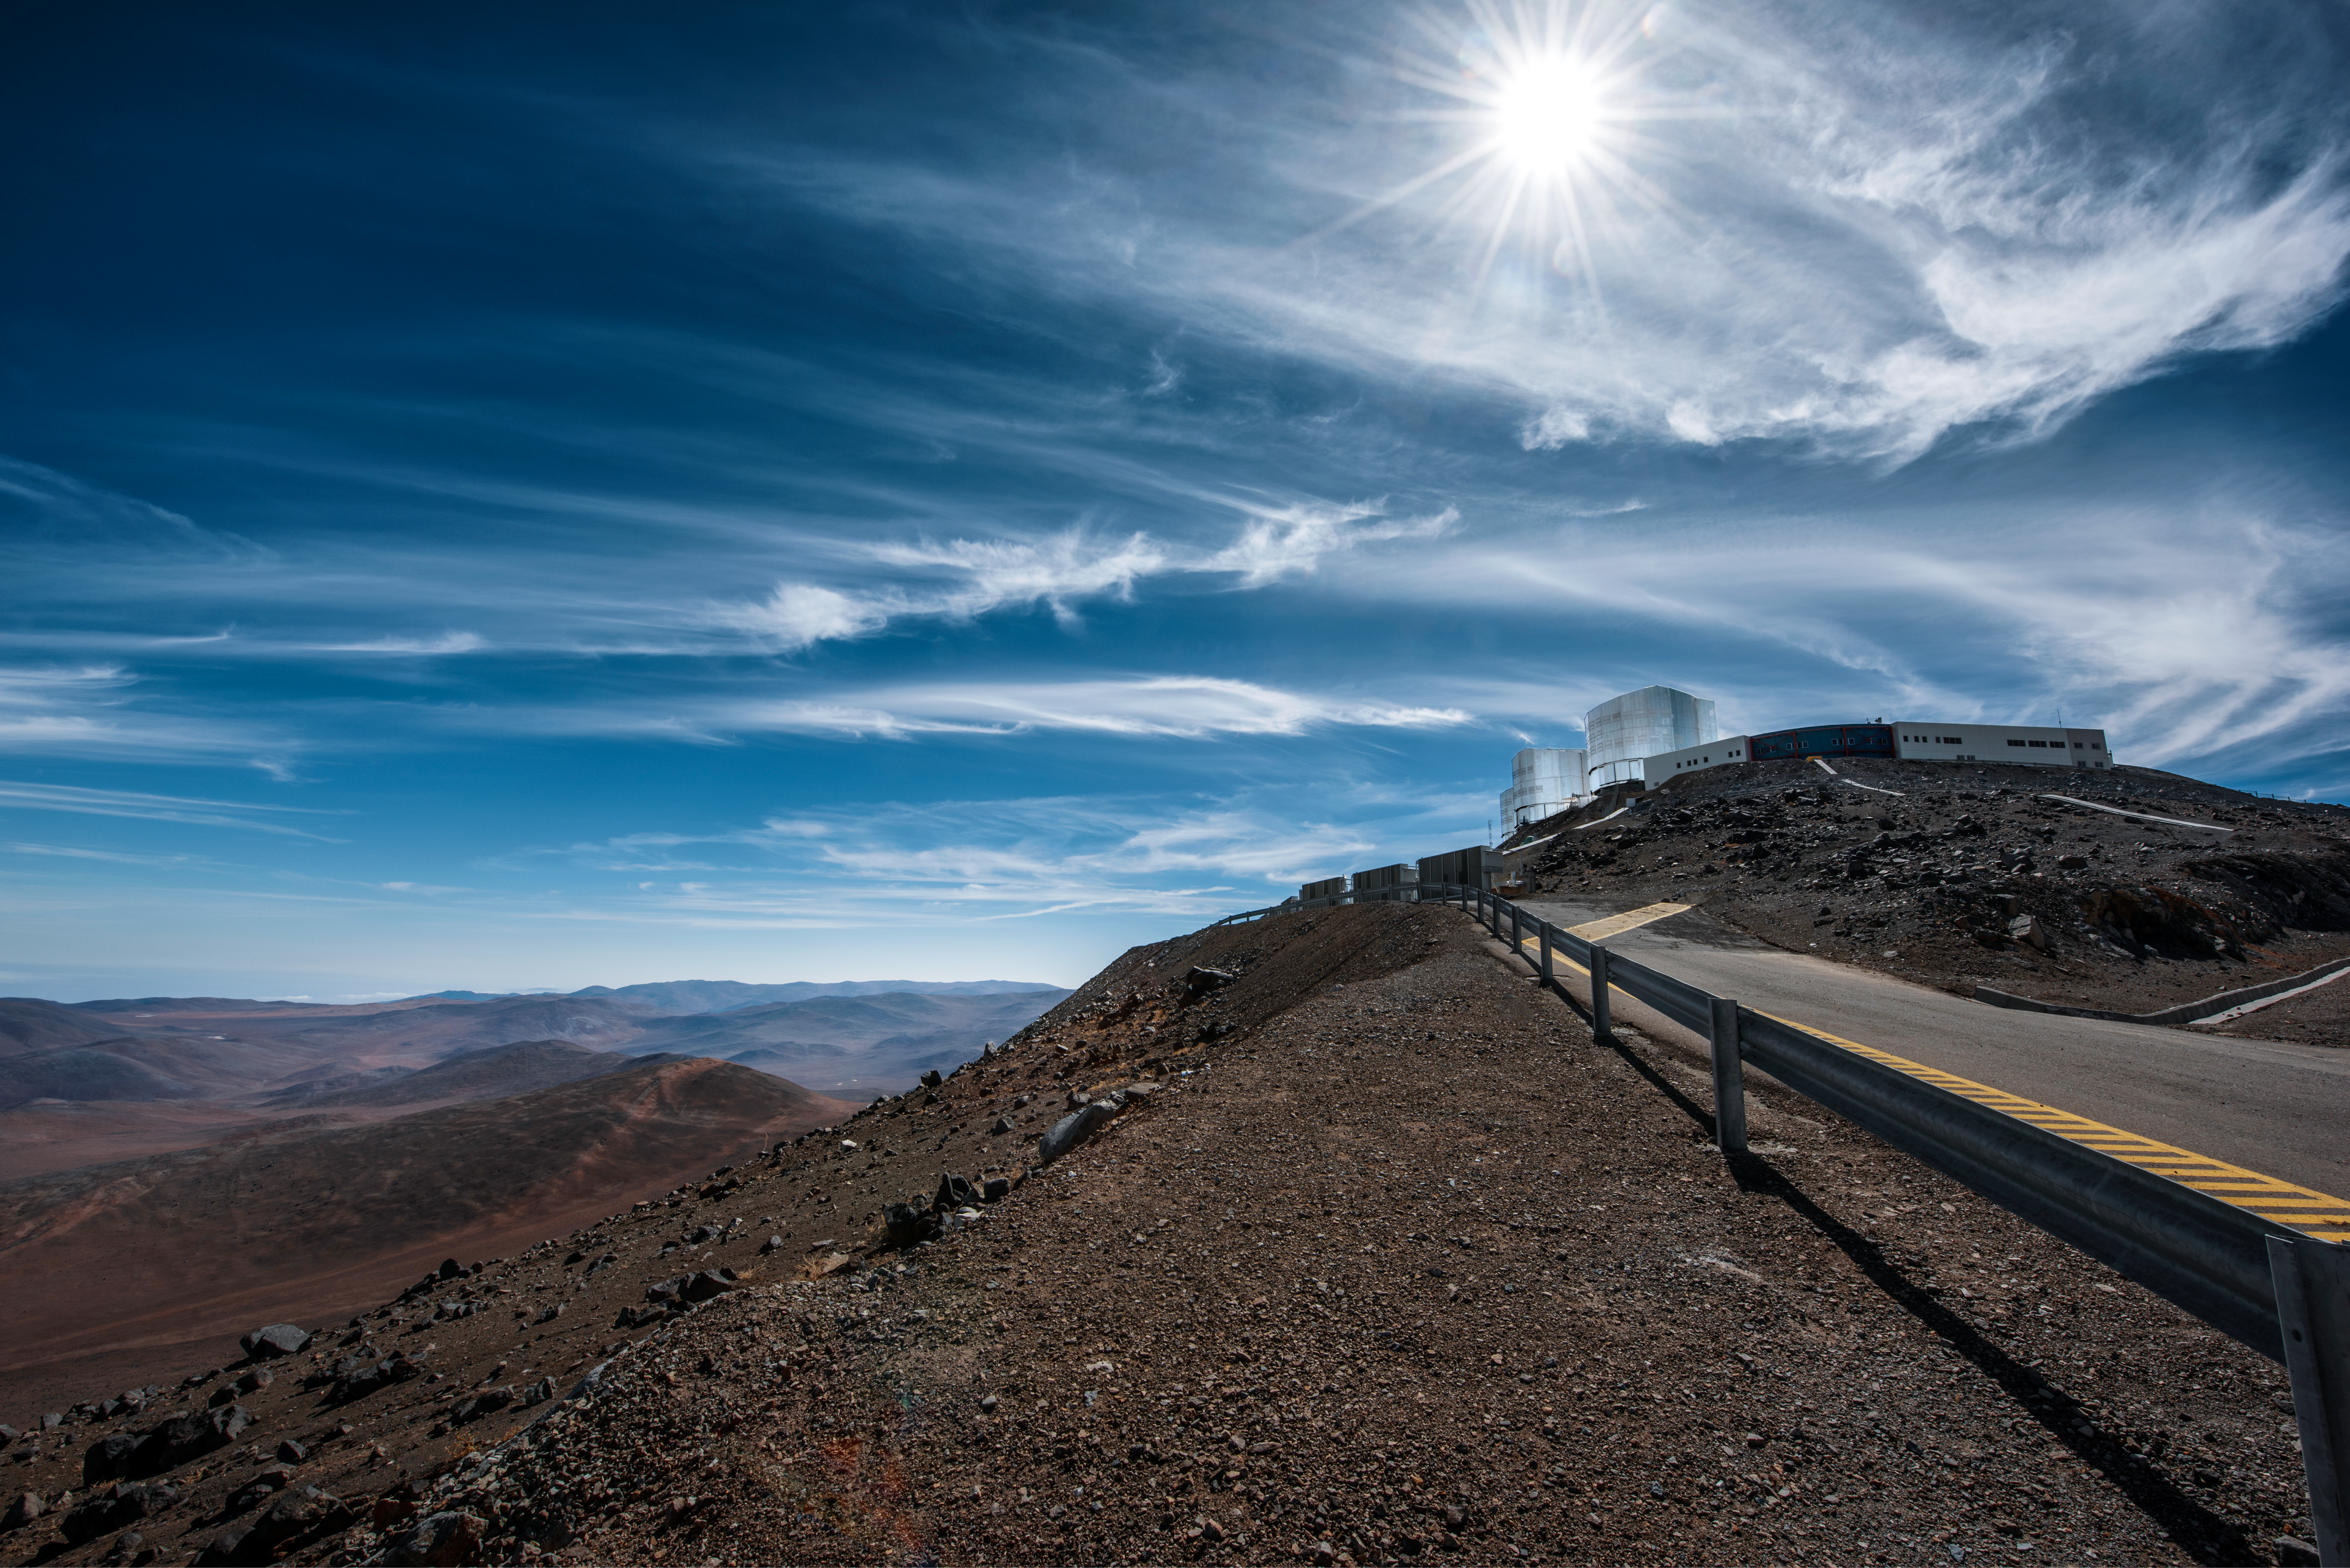

Road to Paranal

The Sun shines on a single road leading up to ESO's Very Large Telescope (VLT), part of ESO's Paranal Observatory, high up in the Chilean desert. Harsh, unforgiving terrain surrounds the observatory ESO has maintained for over 25 years.

Credit: ESO/A. Ghizzi Panizza (www.albertoghizzipanizza.com)